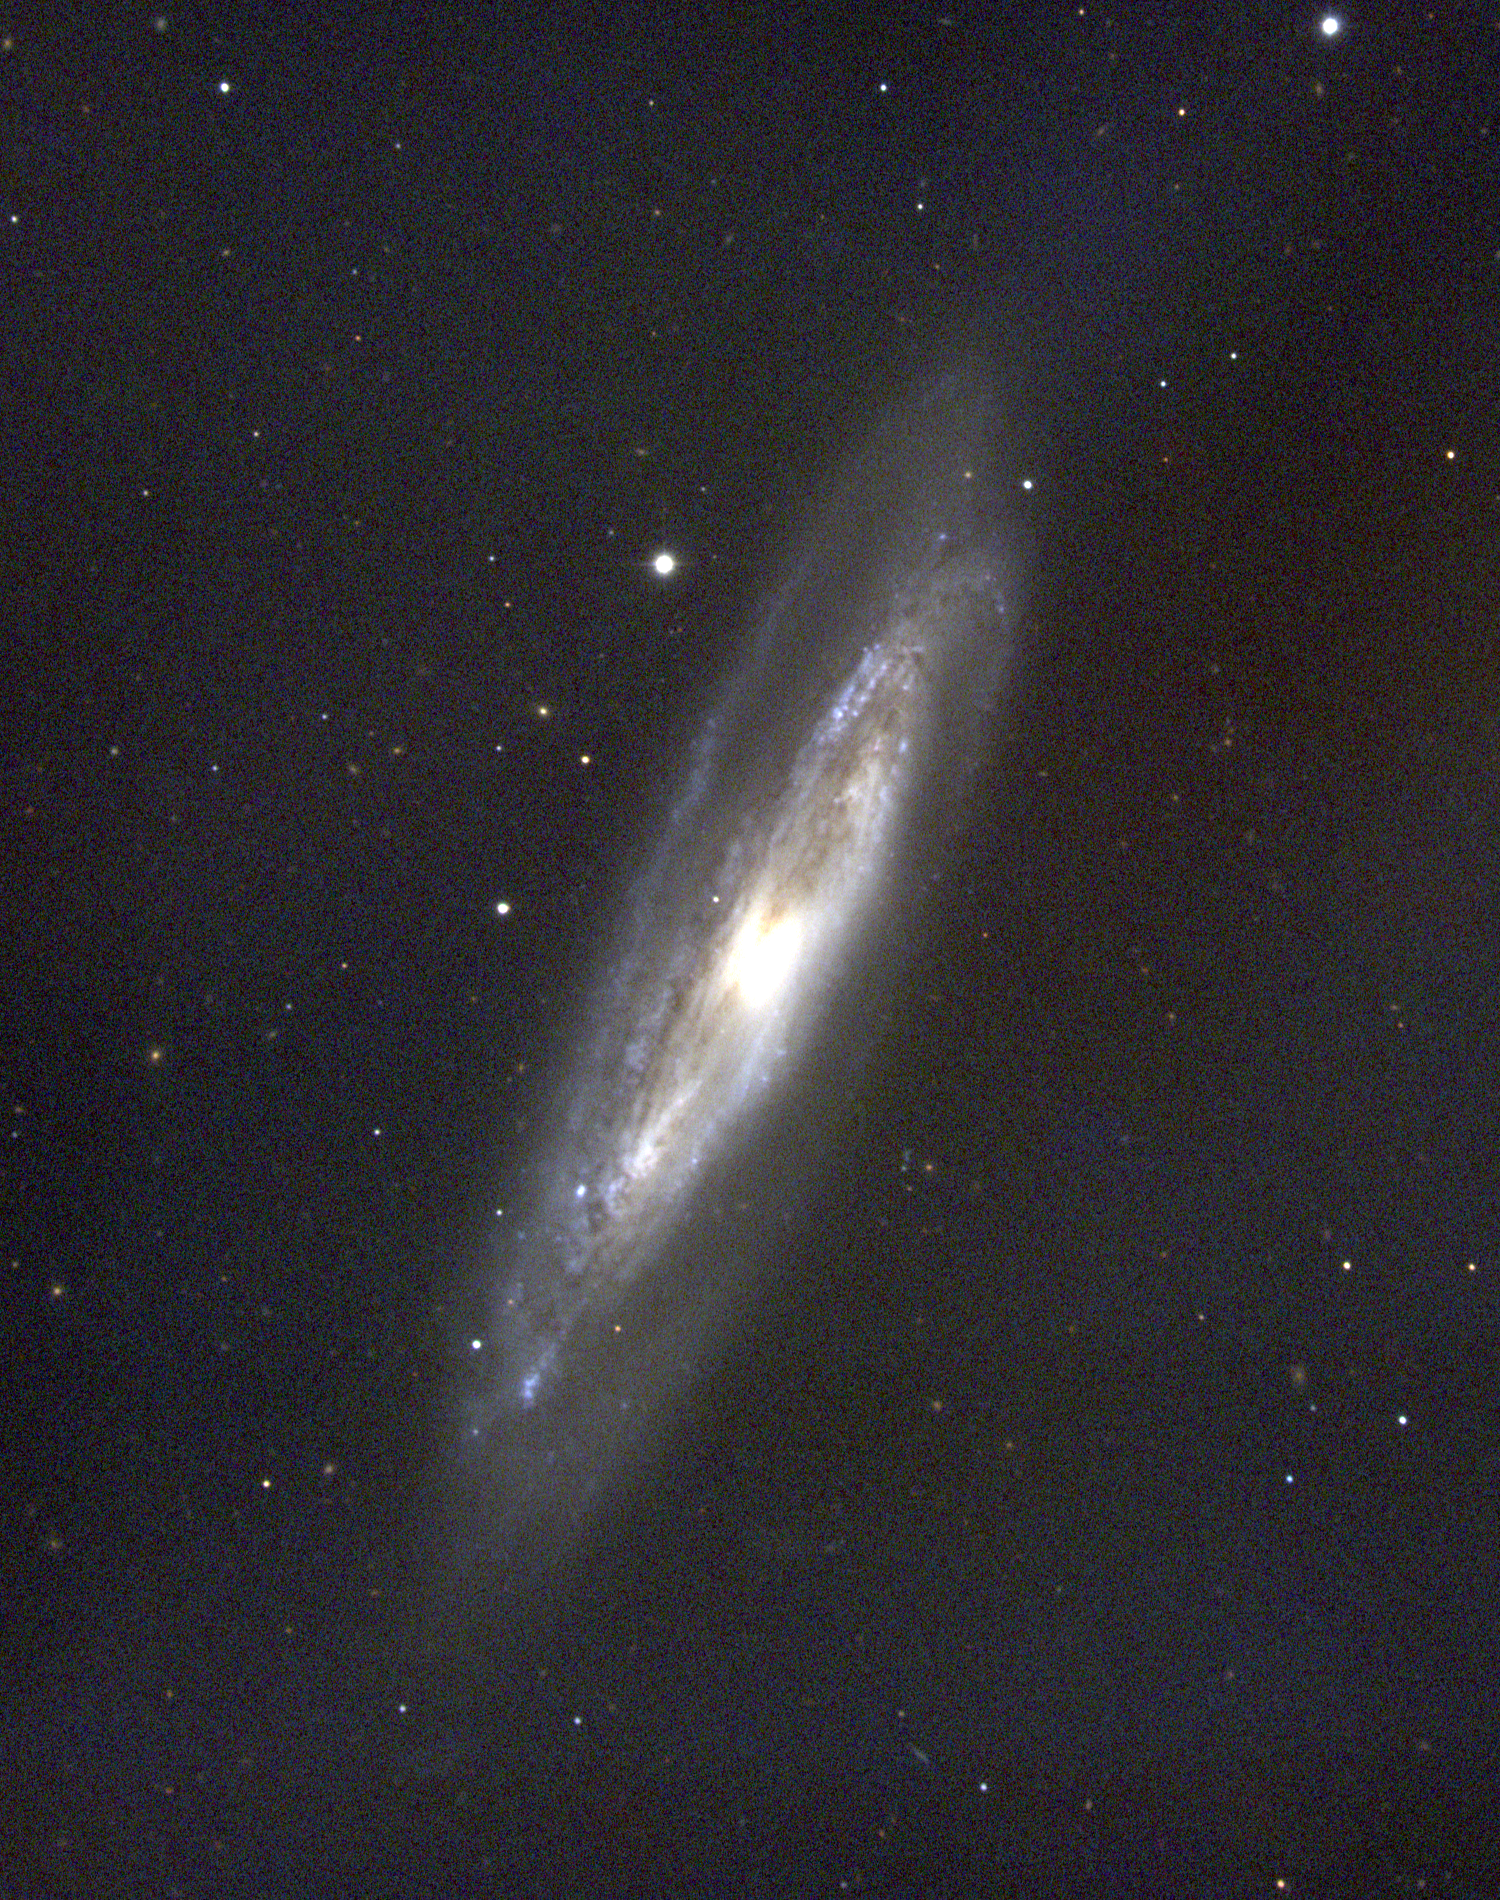

M98, NGC 4192

M98 is a nearly edge-on type Sb spiral galaxy in the constellation Coma Berenices. It contains a great deal of dust, which reddens the light of the small but bright central nucleus: some new star formation regions show up as blue knots. Note that in astronomical parlance, "reddening" makes the nucleus appear noticeably orange. M98 is a member of the Virgo Cluster of galaxies, which is the dominant cluster in our Local Supercluster and about 60 million light-years away. This picture was taken in February 1996 at the KPNO 0.9-meter telescope. The Virgo cluster also includes Messier galaxies M49, M58, M59, M60, M61, M84, M85, M86, M87, M88, M89, M90, M91, M99, and M100.

Credit: NOIRLab/NSF/AURA